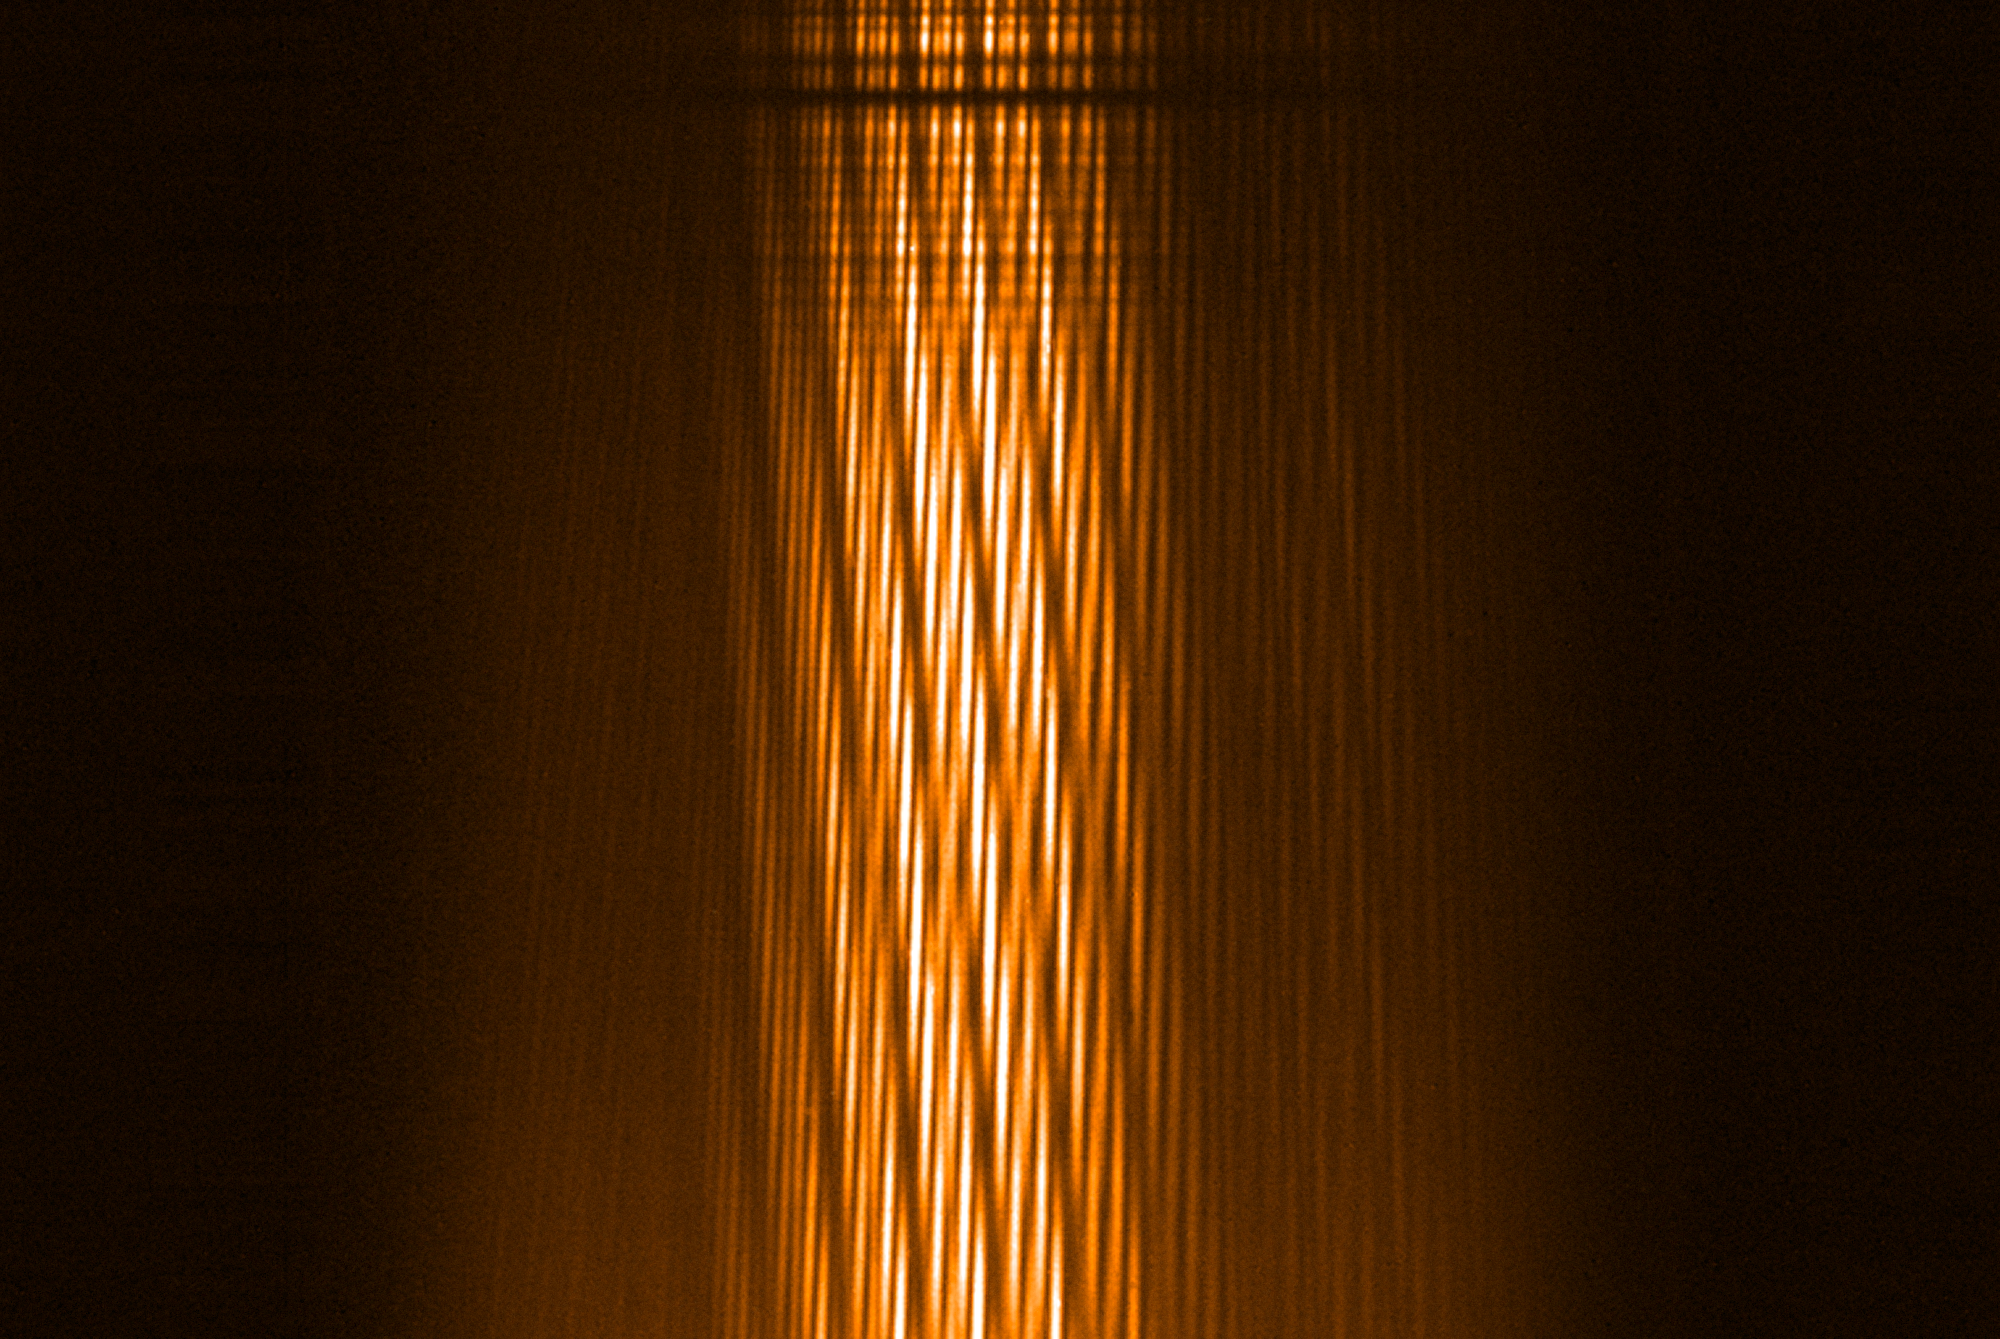

First light for MATISSE interferometric instrument

The MATISSE instrument on ESO’s Very Large Telescope Interferometer (VLTI) successfully made its first observations at the Paranal Observatory in northern Chile in early-2018. MATISSE is the most powerful interferometric instrument in the world at mid-infrared wavelengths. It will use high-resolution imaging and spectroscopy to probe the regions around young stars where planets are forming as well as the regions around supermassive black holes in the centres of galaxies.

This strange picture shows the result of interfering the light coming from the four VLT Auxiliary Telescopes within MATISSE.

Credit: ESO/MATISSE consortium